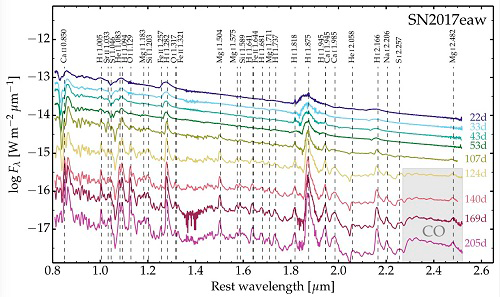

Gemini/GNIRS spectra of SN 2017eaw

Gemini/GNIRS spectra of SN 2017eaw obtained in 2017, in time order from top to bottom, with prominent emission and absorption lines listed. The spectra have been scaled to give an even vertical spacing. The wavelength interval in which emission by CO is present is shaded.

Credit: International Gemini Observatory/NOIRLab/NSF/AURA